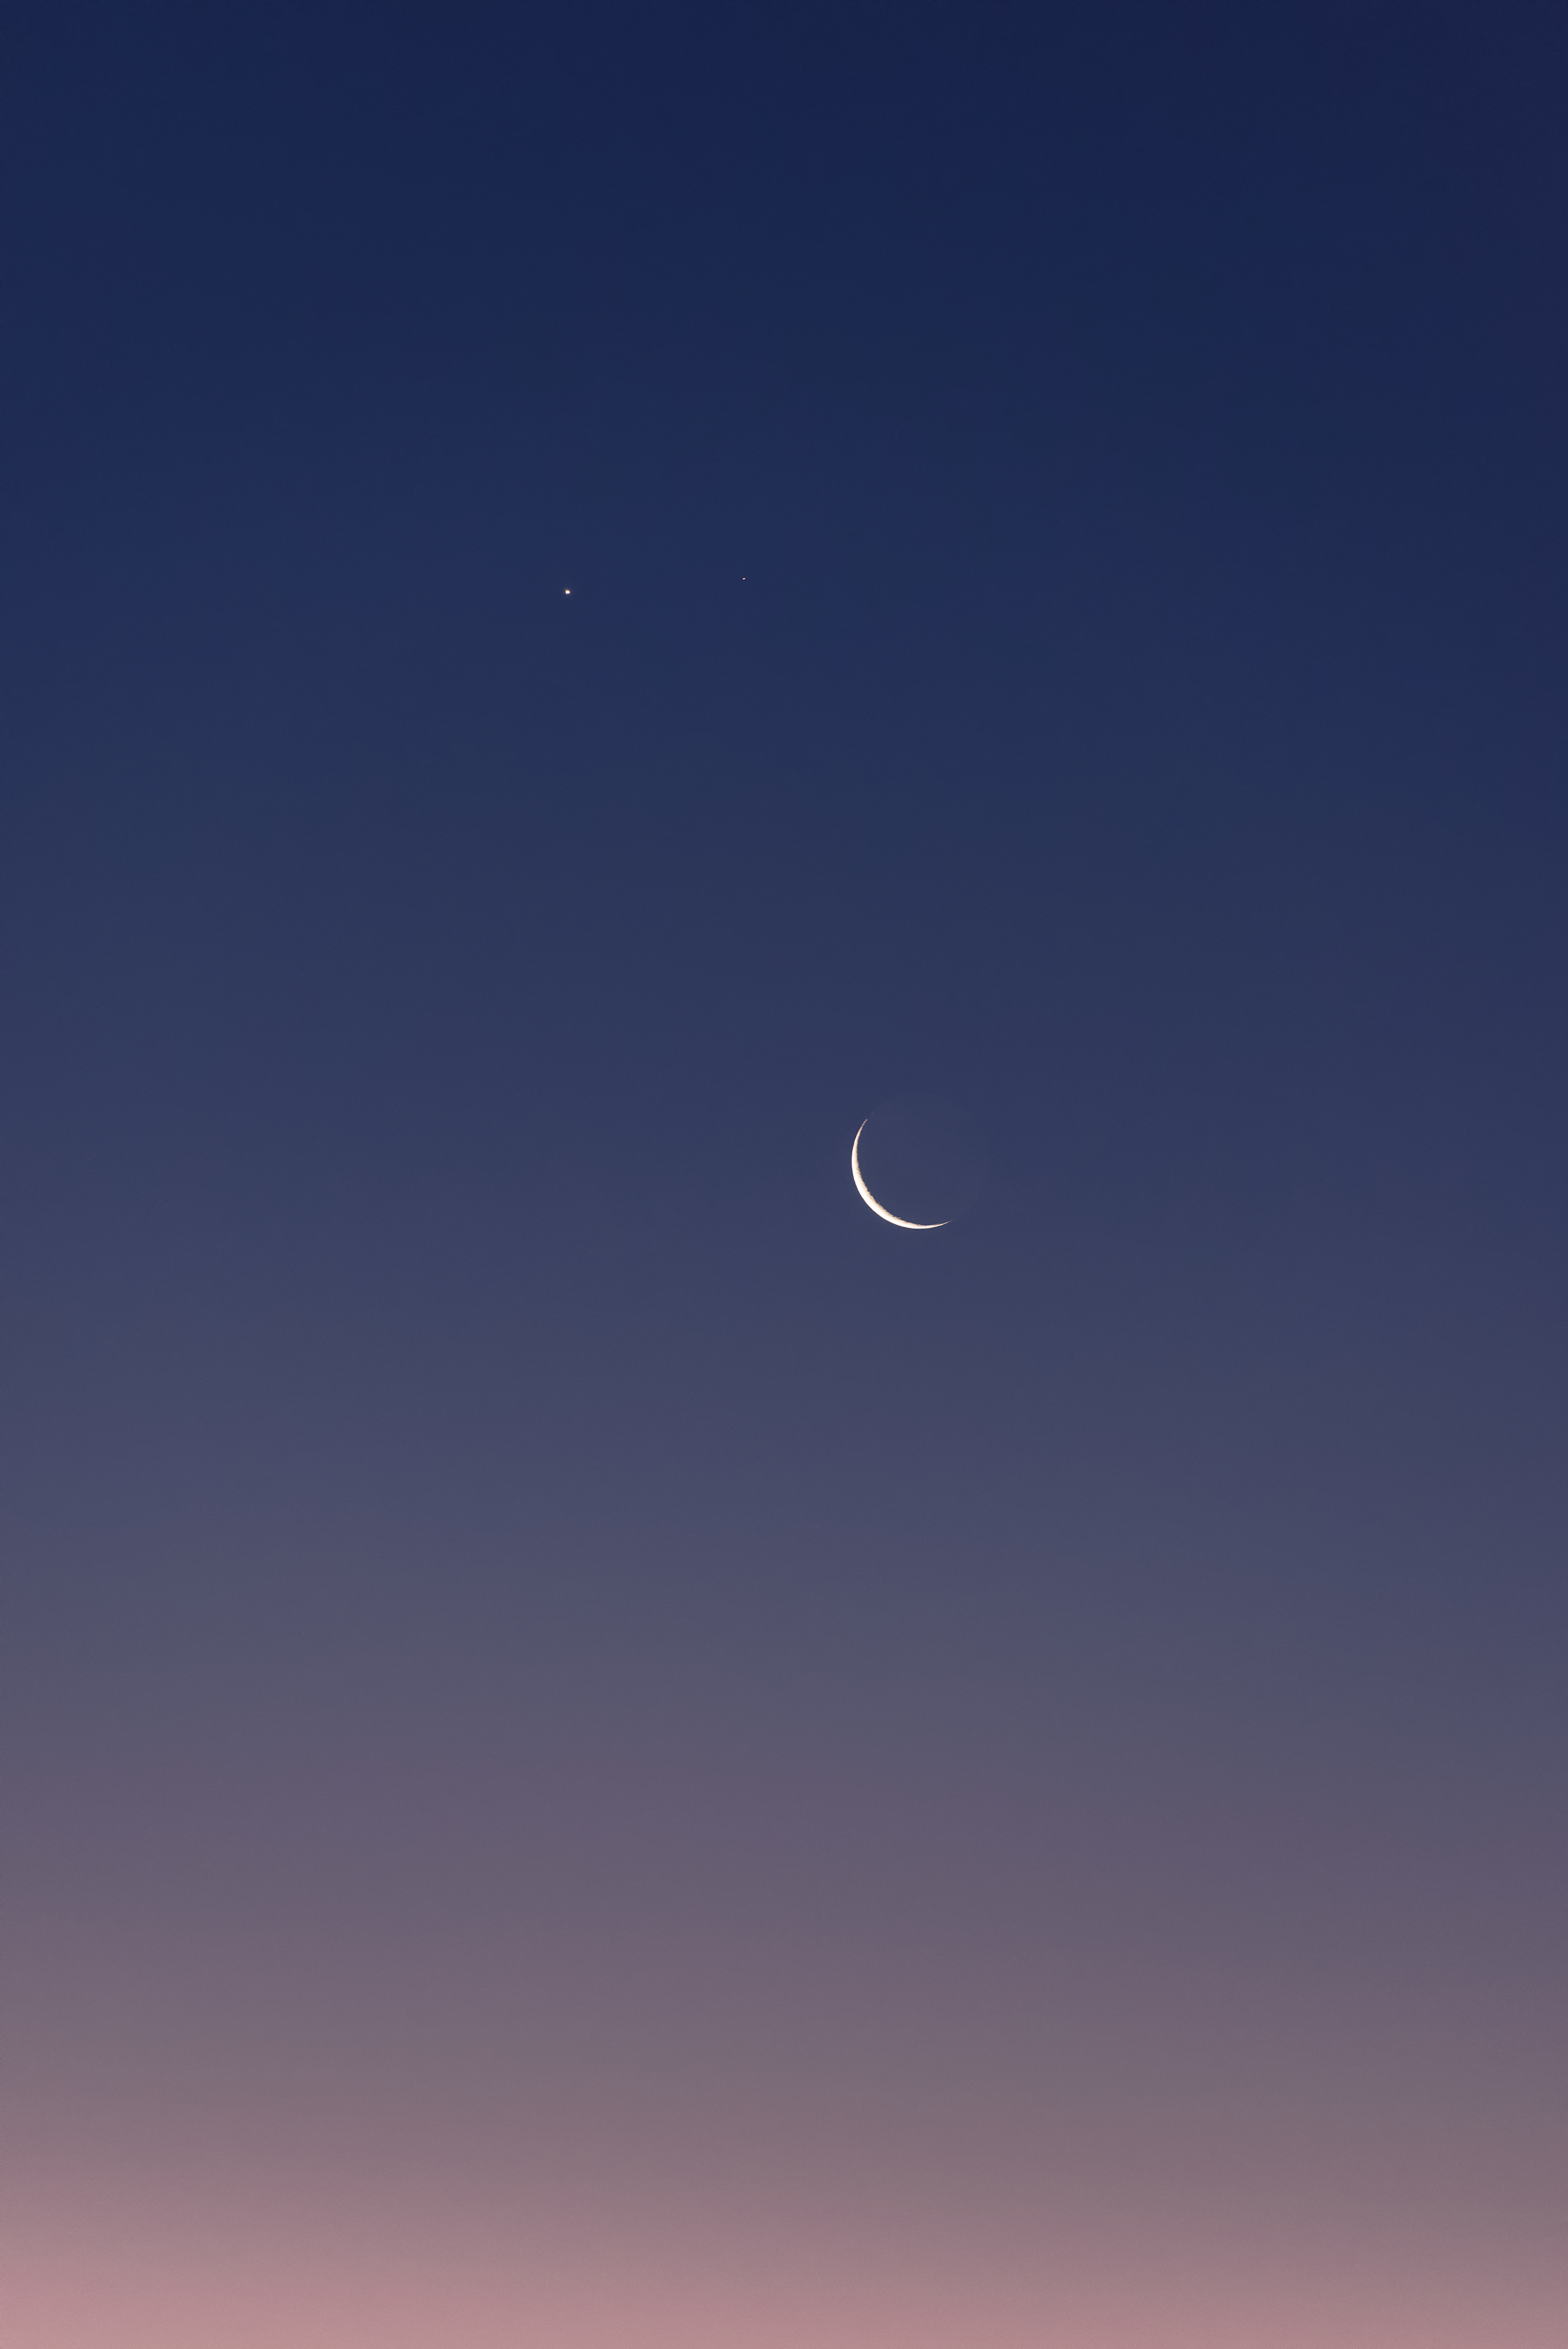

Venus and Mars above the crescent Moon

Venus (left) and Mars above a thin peel of the crescent Moon, seen from Paranal.

Credit: ESO/G. Brammer